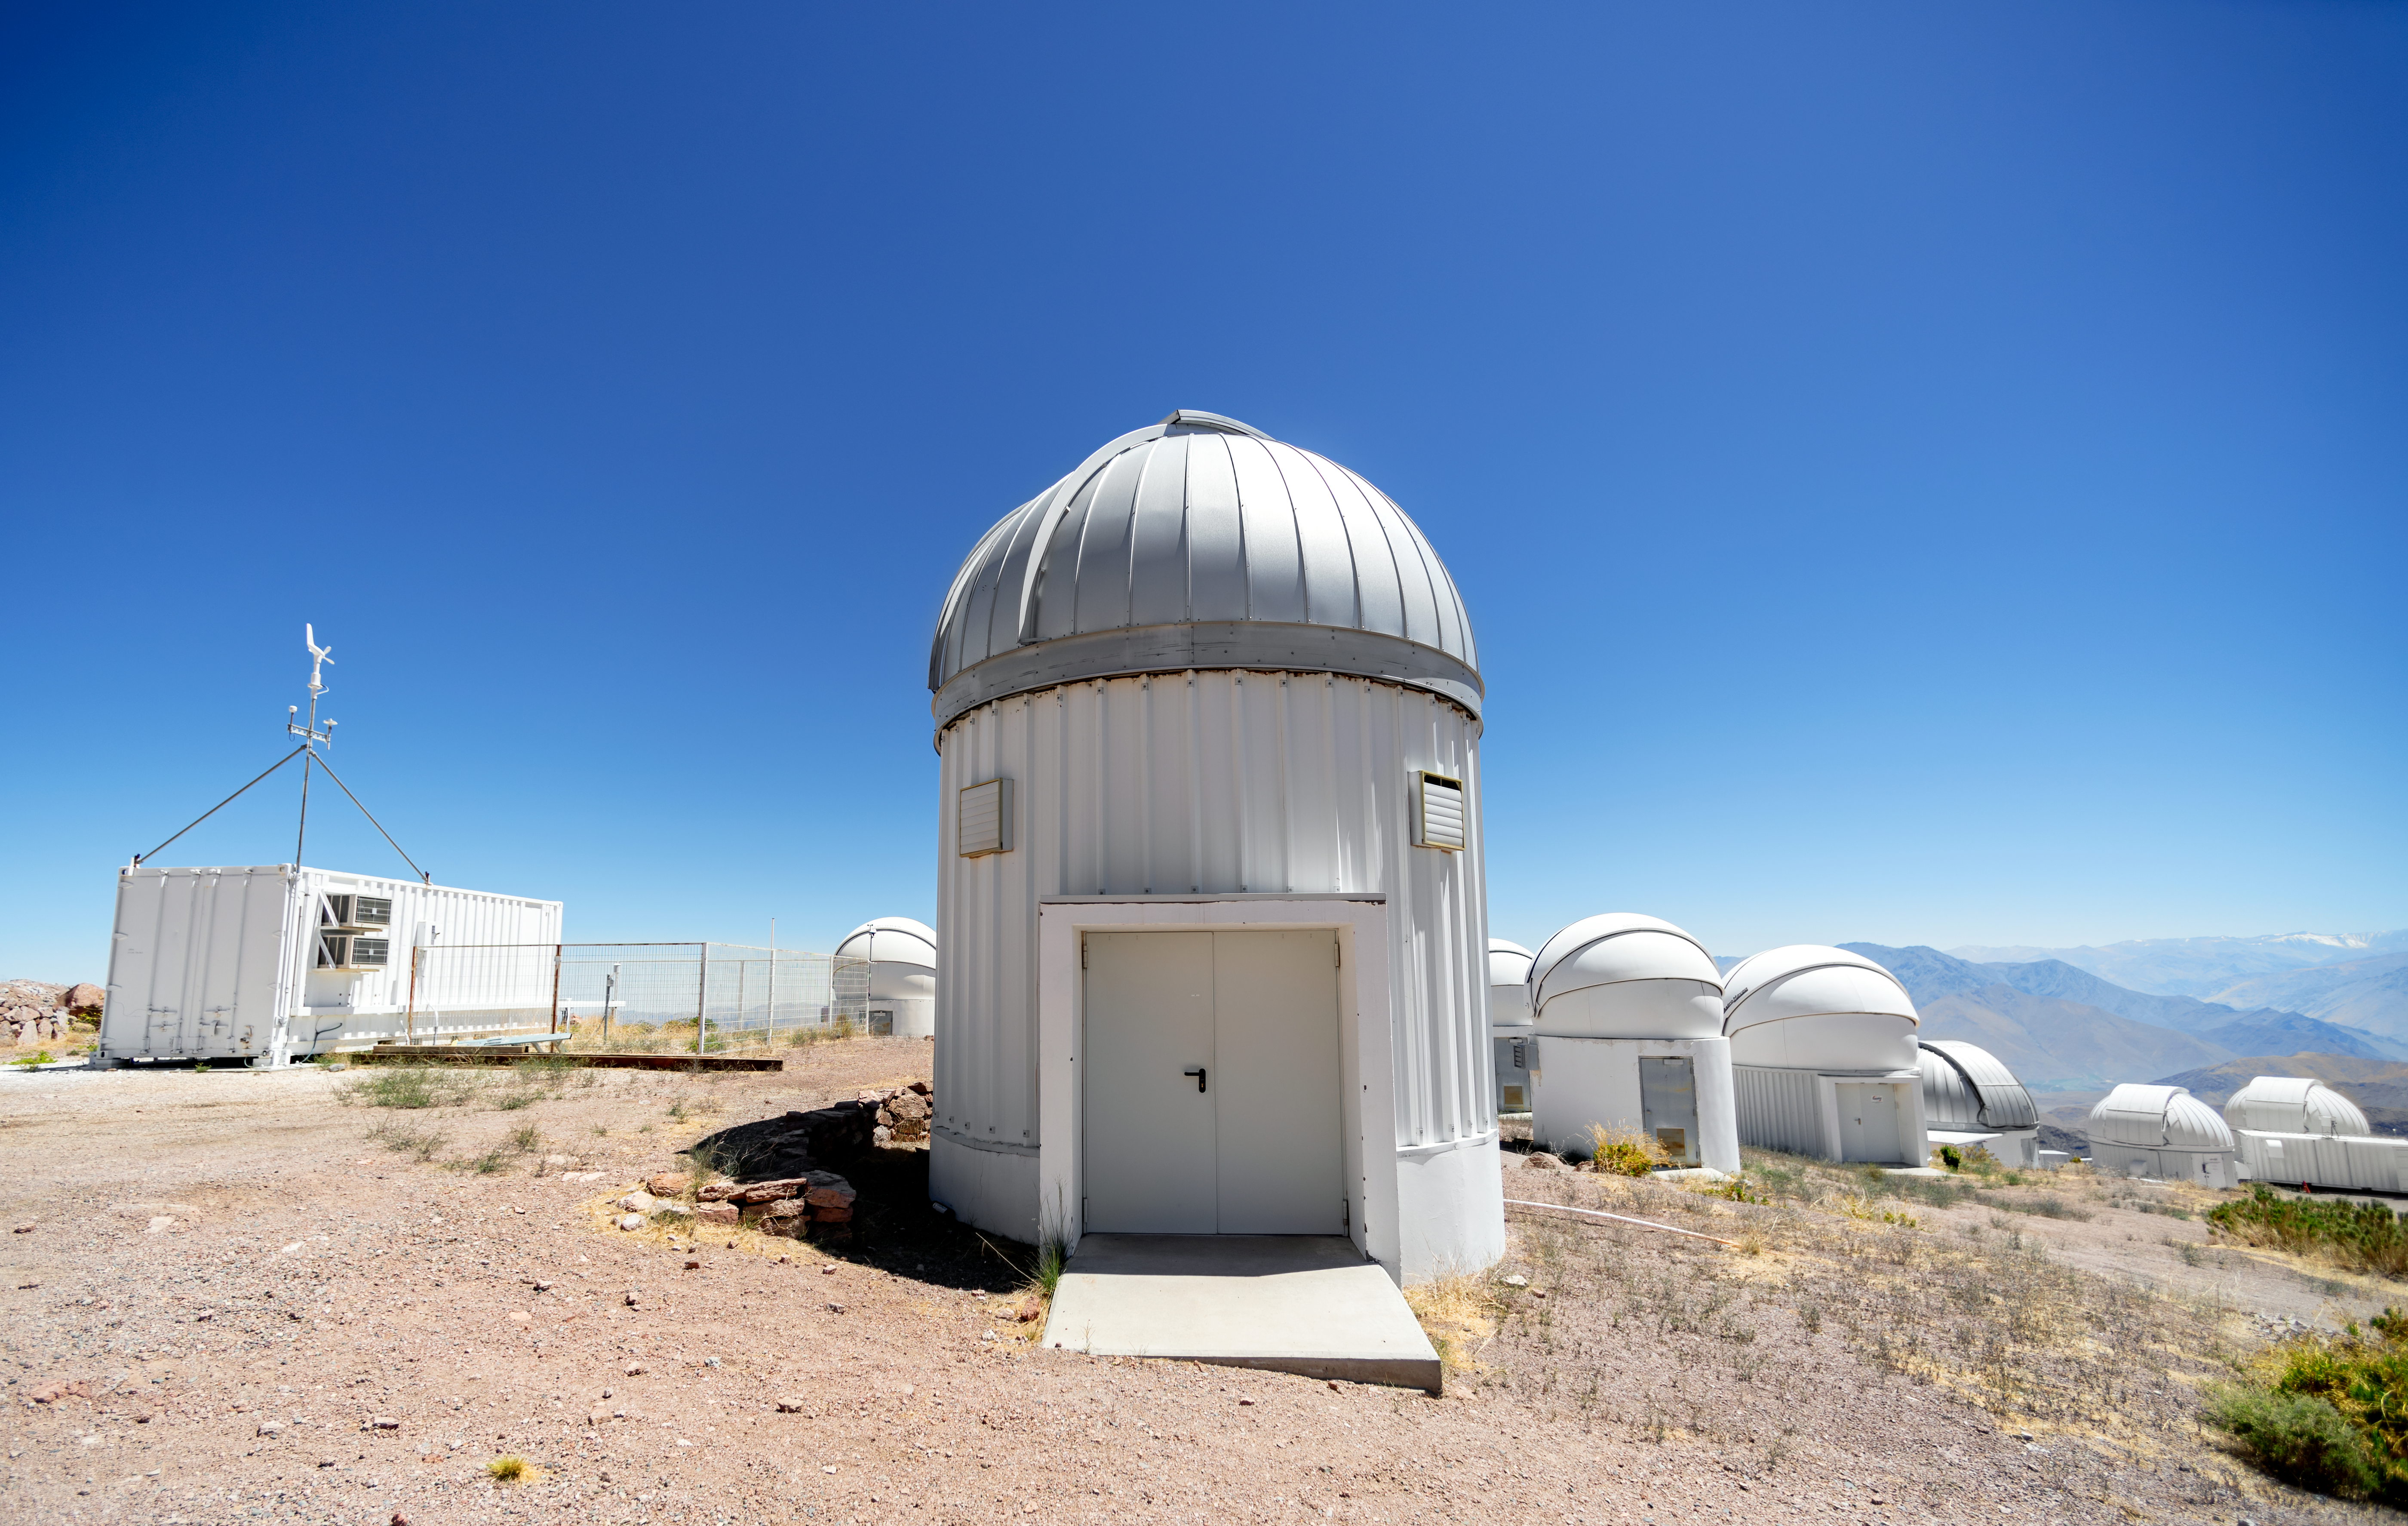

PROMPT Telescope Domes

Several Panchromatic Robotic Optical Monitoring and Polarimetry Telescopes (PROMPT) domes can be found at Cerro Tololo Inter-American Observatory in Chile.

Credit: CTIO/NOIRLab/NSF/AURA